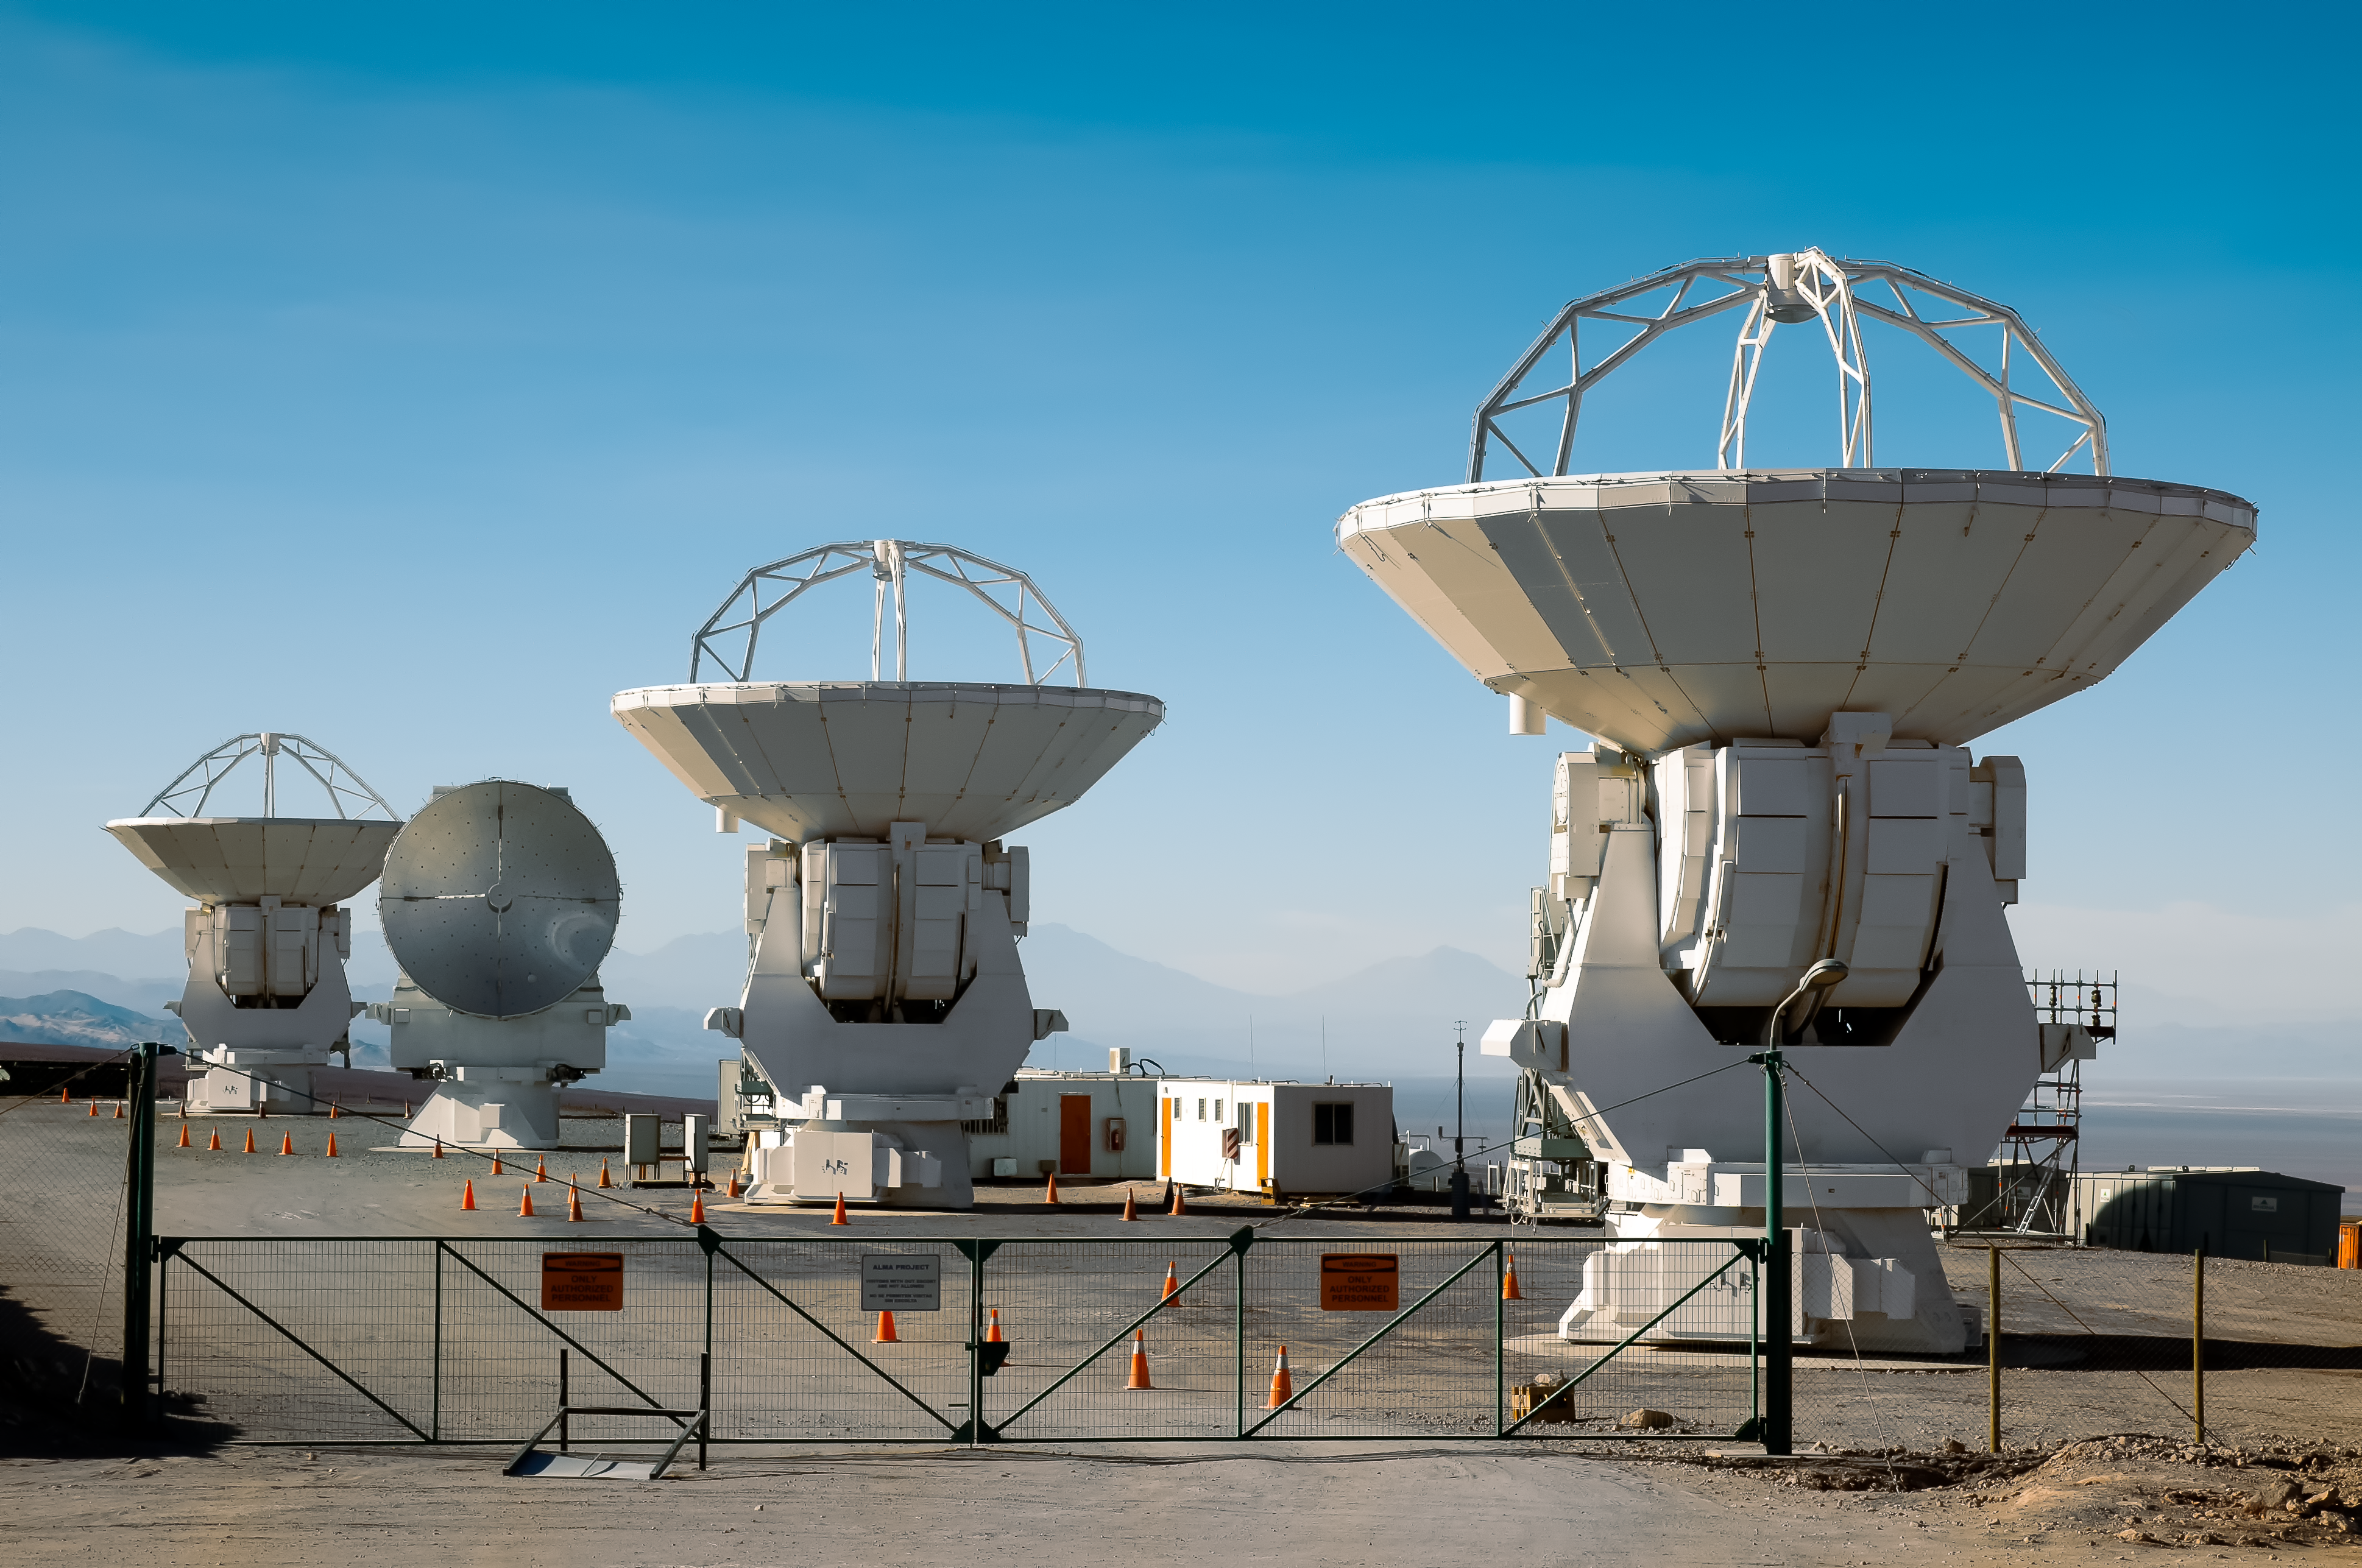

ALMA antennas

Several ALMA antennas are waiting for their work within the camp of the National Astronomical Observatory of Japan, one of the institutions supporting the ALMA project.

Credit: A. Caproni/ESO